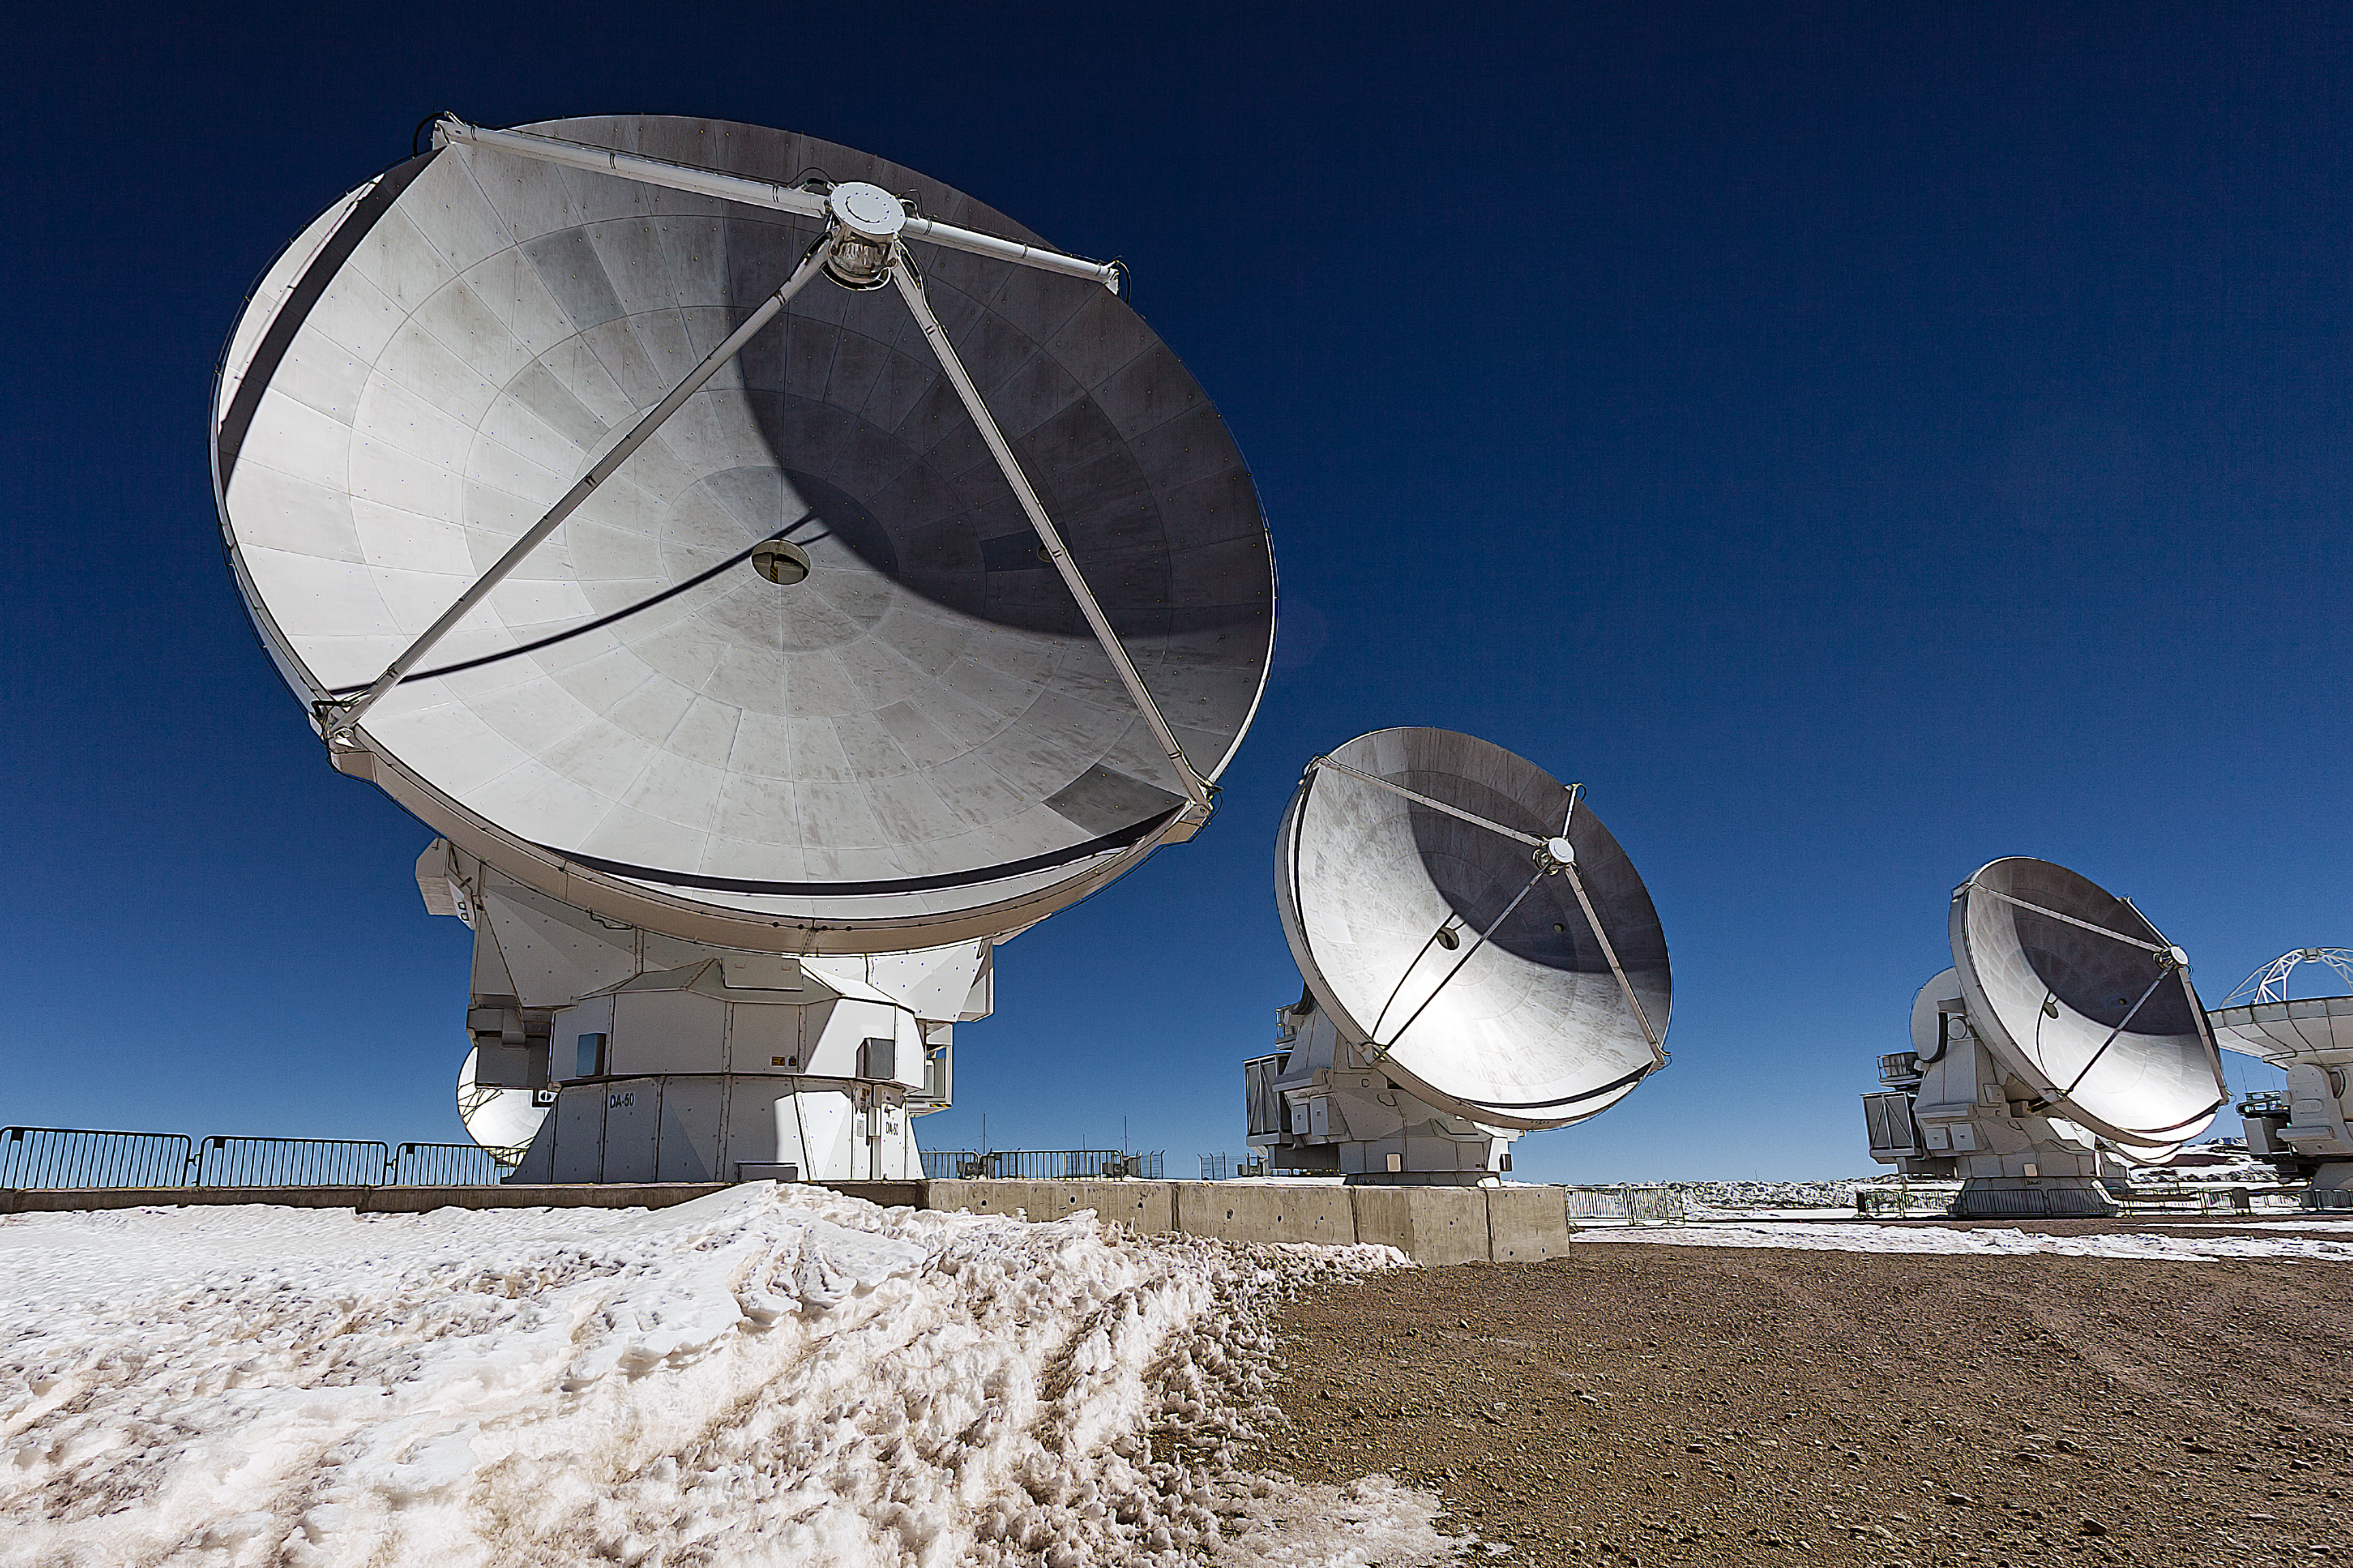

Cold dishes of the Universe

This image shows three antennas ("dishes"), part of the Atacama Large Millimetre/submillimetre Array (ALMA) in a snowy setting. ALMA will be composed initially of 66 high precision antennas located on the Chajnantor plateau, 5000 metres altitude in northern Chile.

ALMA observes light emitted by cool-temperature objects in space, which permits us to unravel profound mysteries about the formation of planets and the appearance of complex molecules, including organic molecules.

Credit: ESO/A.Duro